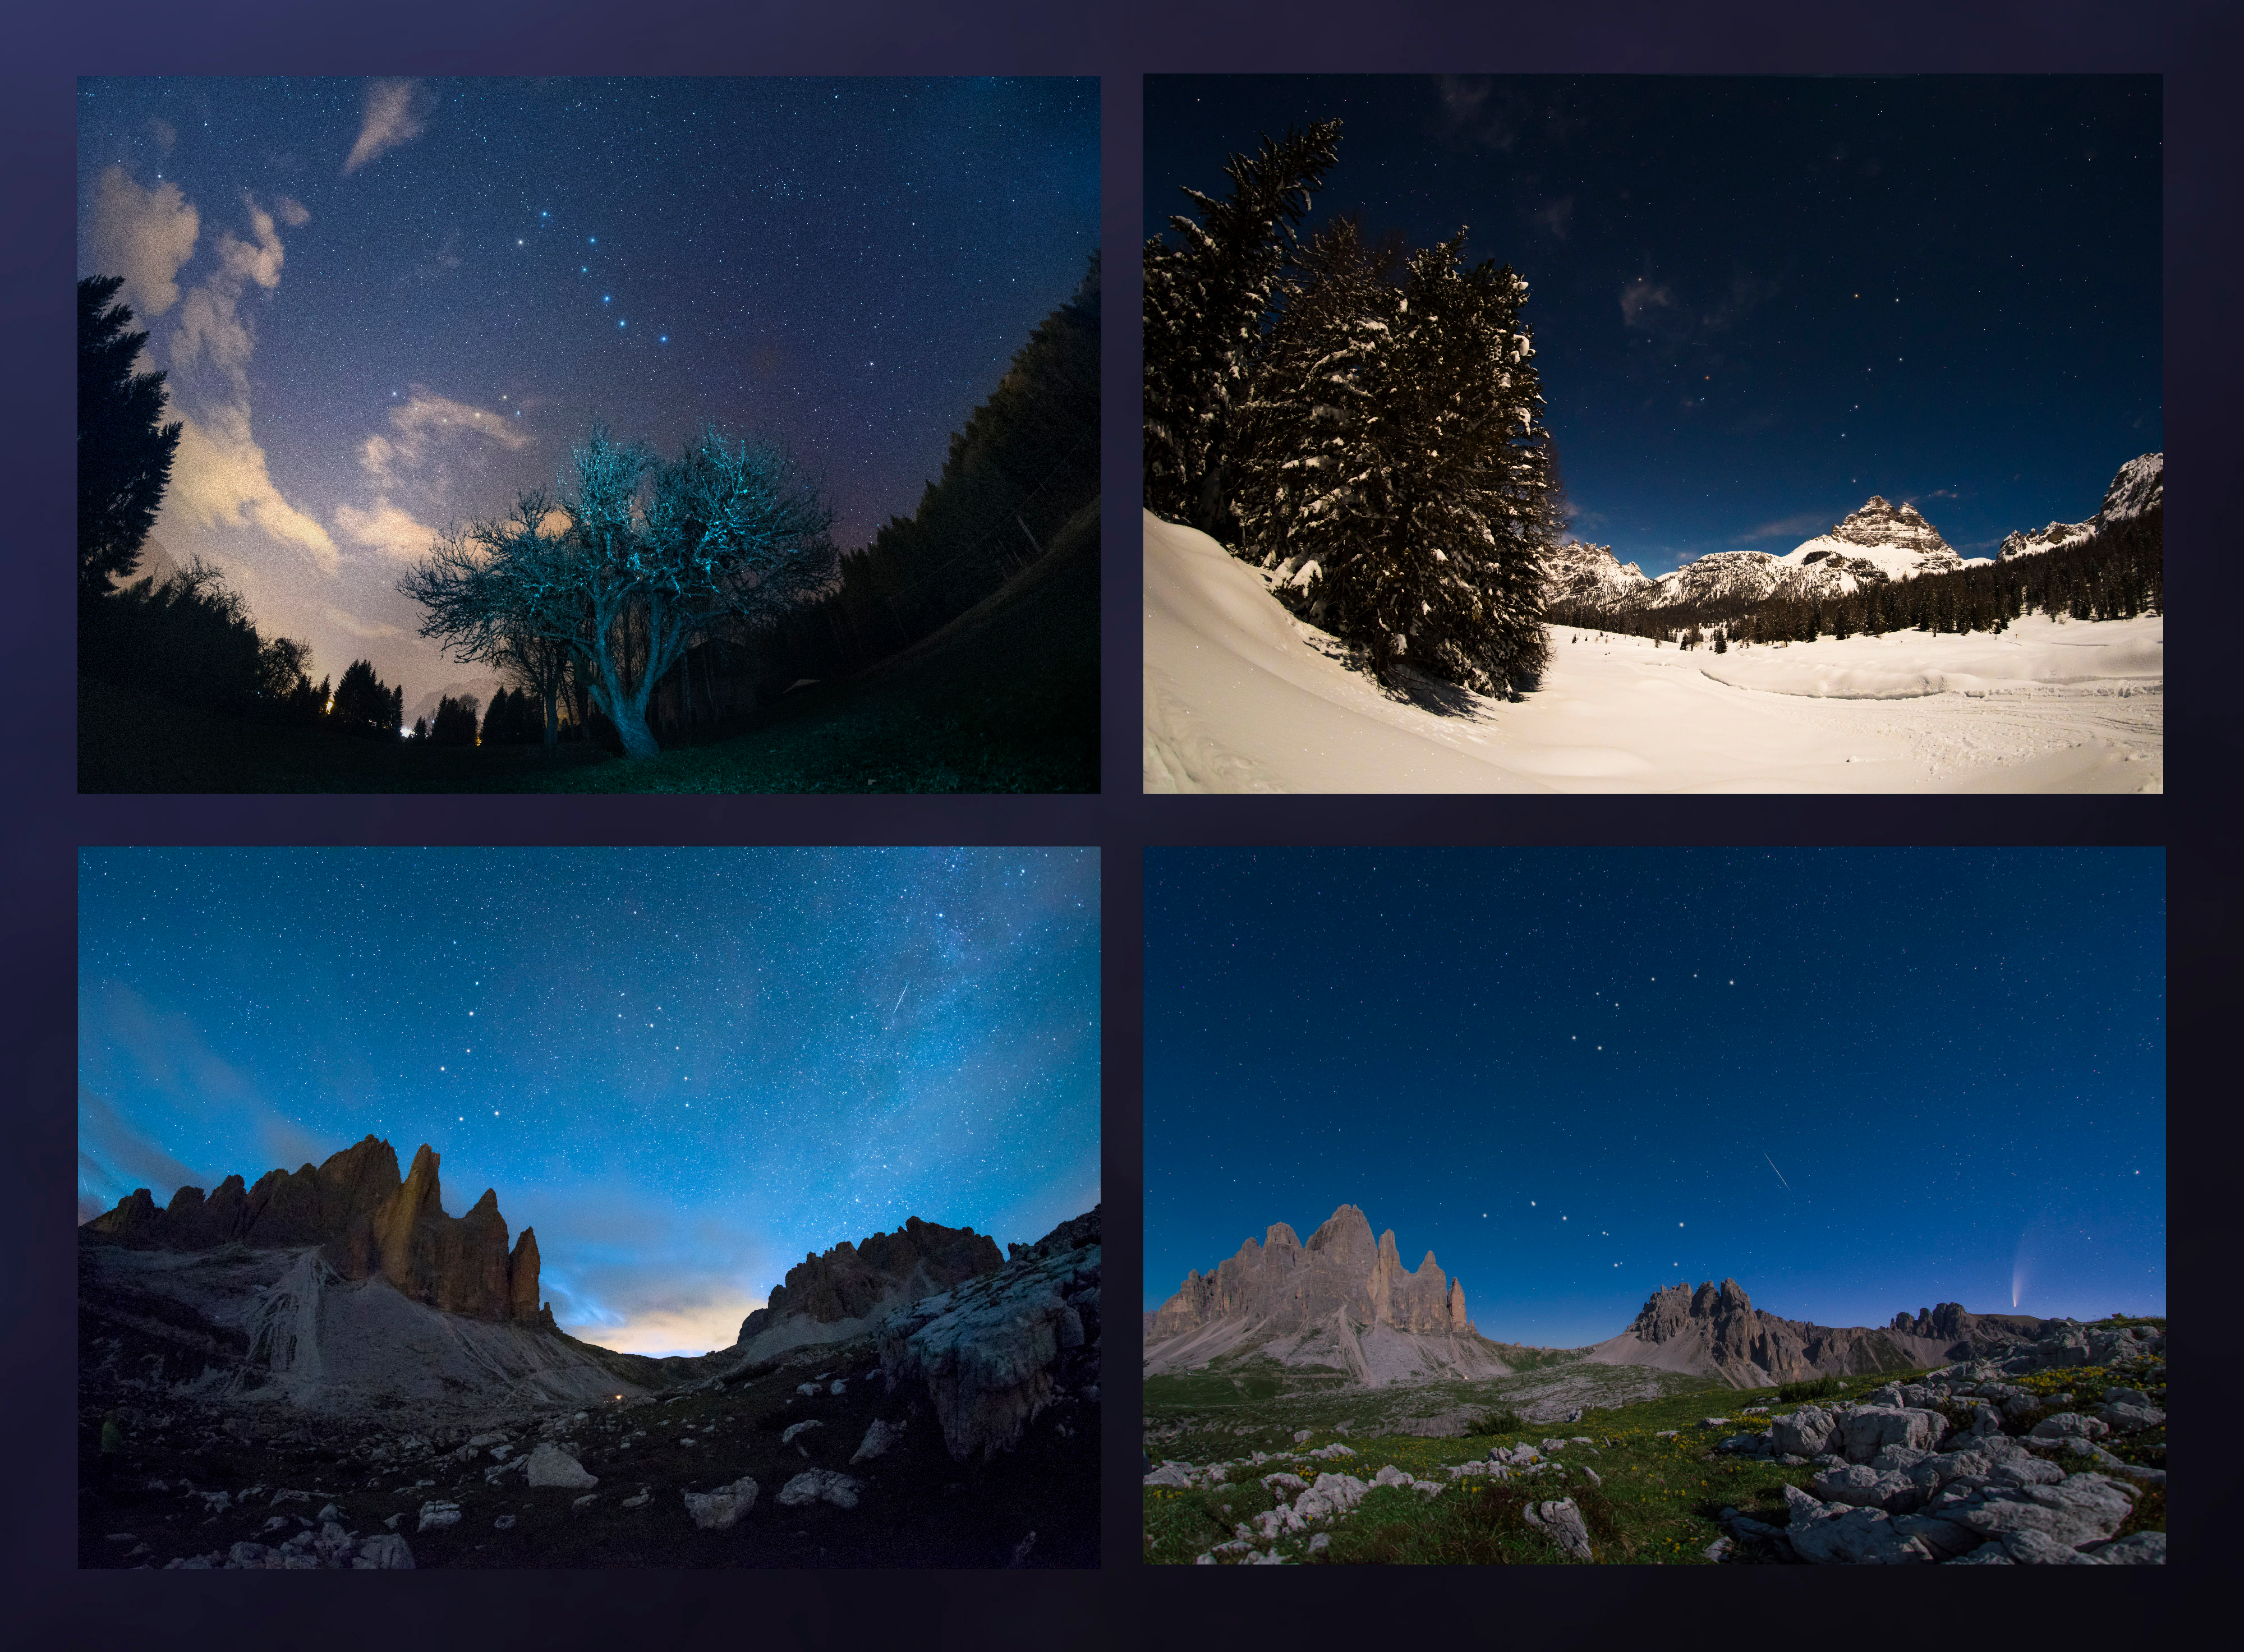

Big Dipper in Four Seasons

Image title: Big Dipper in Four Seasons
Author: Giorgia Hofer
Country: Italy

As Earth moves around the Sun, the positions of the stars in the night sky appear to change over the course of the year. This is well exemplified in this mosaic, with images taken in all four seasons throughout 2020 in the region of Veneto, Italy, showing the apparent motion of the Ursa Minor and Ursa Major constellations.

Ursa Minor, the Little Bear, is a constellation of the northern hemisphere, and it contains the northern celestial pole, in our current epoch marked by a bright star called Polaris or the Pole Star. For centuries Polaris has been used for navigation in the northern hemisphere, as it has been almost at the exact pole position for roughly 200 years. In the Middle Ages and antiquity, there was no pole star; the celestial north pole lay in a dark region and the Greeks considered the “Little She-Bear” as a companion of the “Great She-Bear”, which is more easily recognizable. The brightest stars of these constellations were alternatively also considered as chariots by the Greeks, as written in Aratus’s famous didactic poem from the 3rd century before the common era. The most famous asterism in Ursa Major, composed of seven stars, has different names across the (northern) world. While considered as a chariot by the Greeks, it is “The Northern Dipper” in China, and “The Seven Oxen” for the ancient Romans.

It was also the navigational purpose that led to the name The Great She-Bear, Ursa Major; for the Greeks, travelling towards the direction of the horizon above which Ursa Major appears meant moving towards the land of the bears (northern Europe). An animal is clearly recognizable when taking into account all the fainter stars in the vicinity of the seven bright ones. They considered it a female bear because Greek mythology connects this animal with the nymph Callisto, whose story describes the initiation rituals for women.

In the top left, we see an image taken on a spring evening, while the image below shows the same portion of the sky on a summer evening. Going counterclockwise, we see the sky during autumn in the bottom right image, while the top right finally shows this portion of the sky in the winter. Note that the relative positions of Ursa Minor and the Big Dipper don’t change, but all stars appear to be moved in a circle around Polaris. This star pointing due north lies at the point where Earth’s rotational axis intersects the celestial sphere.

The shift of constellations throughout the year is therefore a globe-clock or a globe-calendar, used by ancient civilizations to measure the year, and to predict the changes of seasons. It helps to establish, for instance, the best time for sowing and sailing as winds change with the seasons.

Also see image in Zenodo: https://doi.org/10.5281/zenodo.7425134

Credit: Giorgia Hofer/IAU OAE